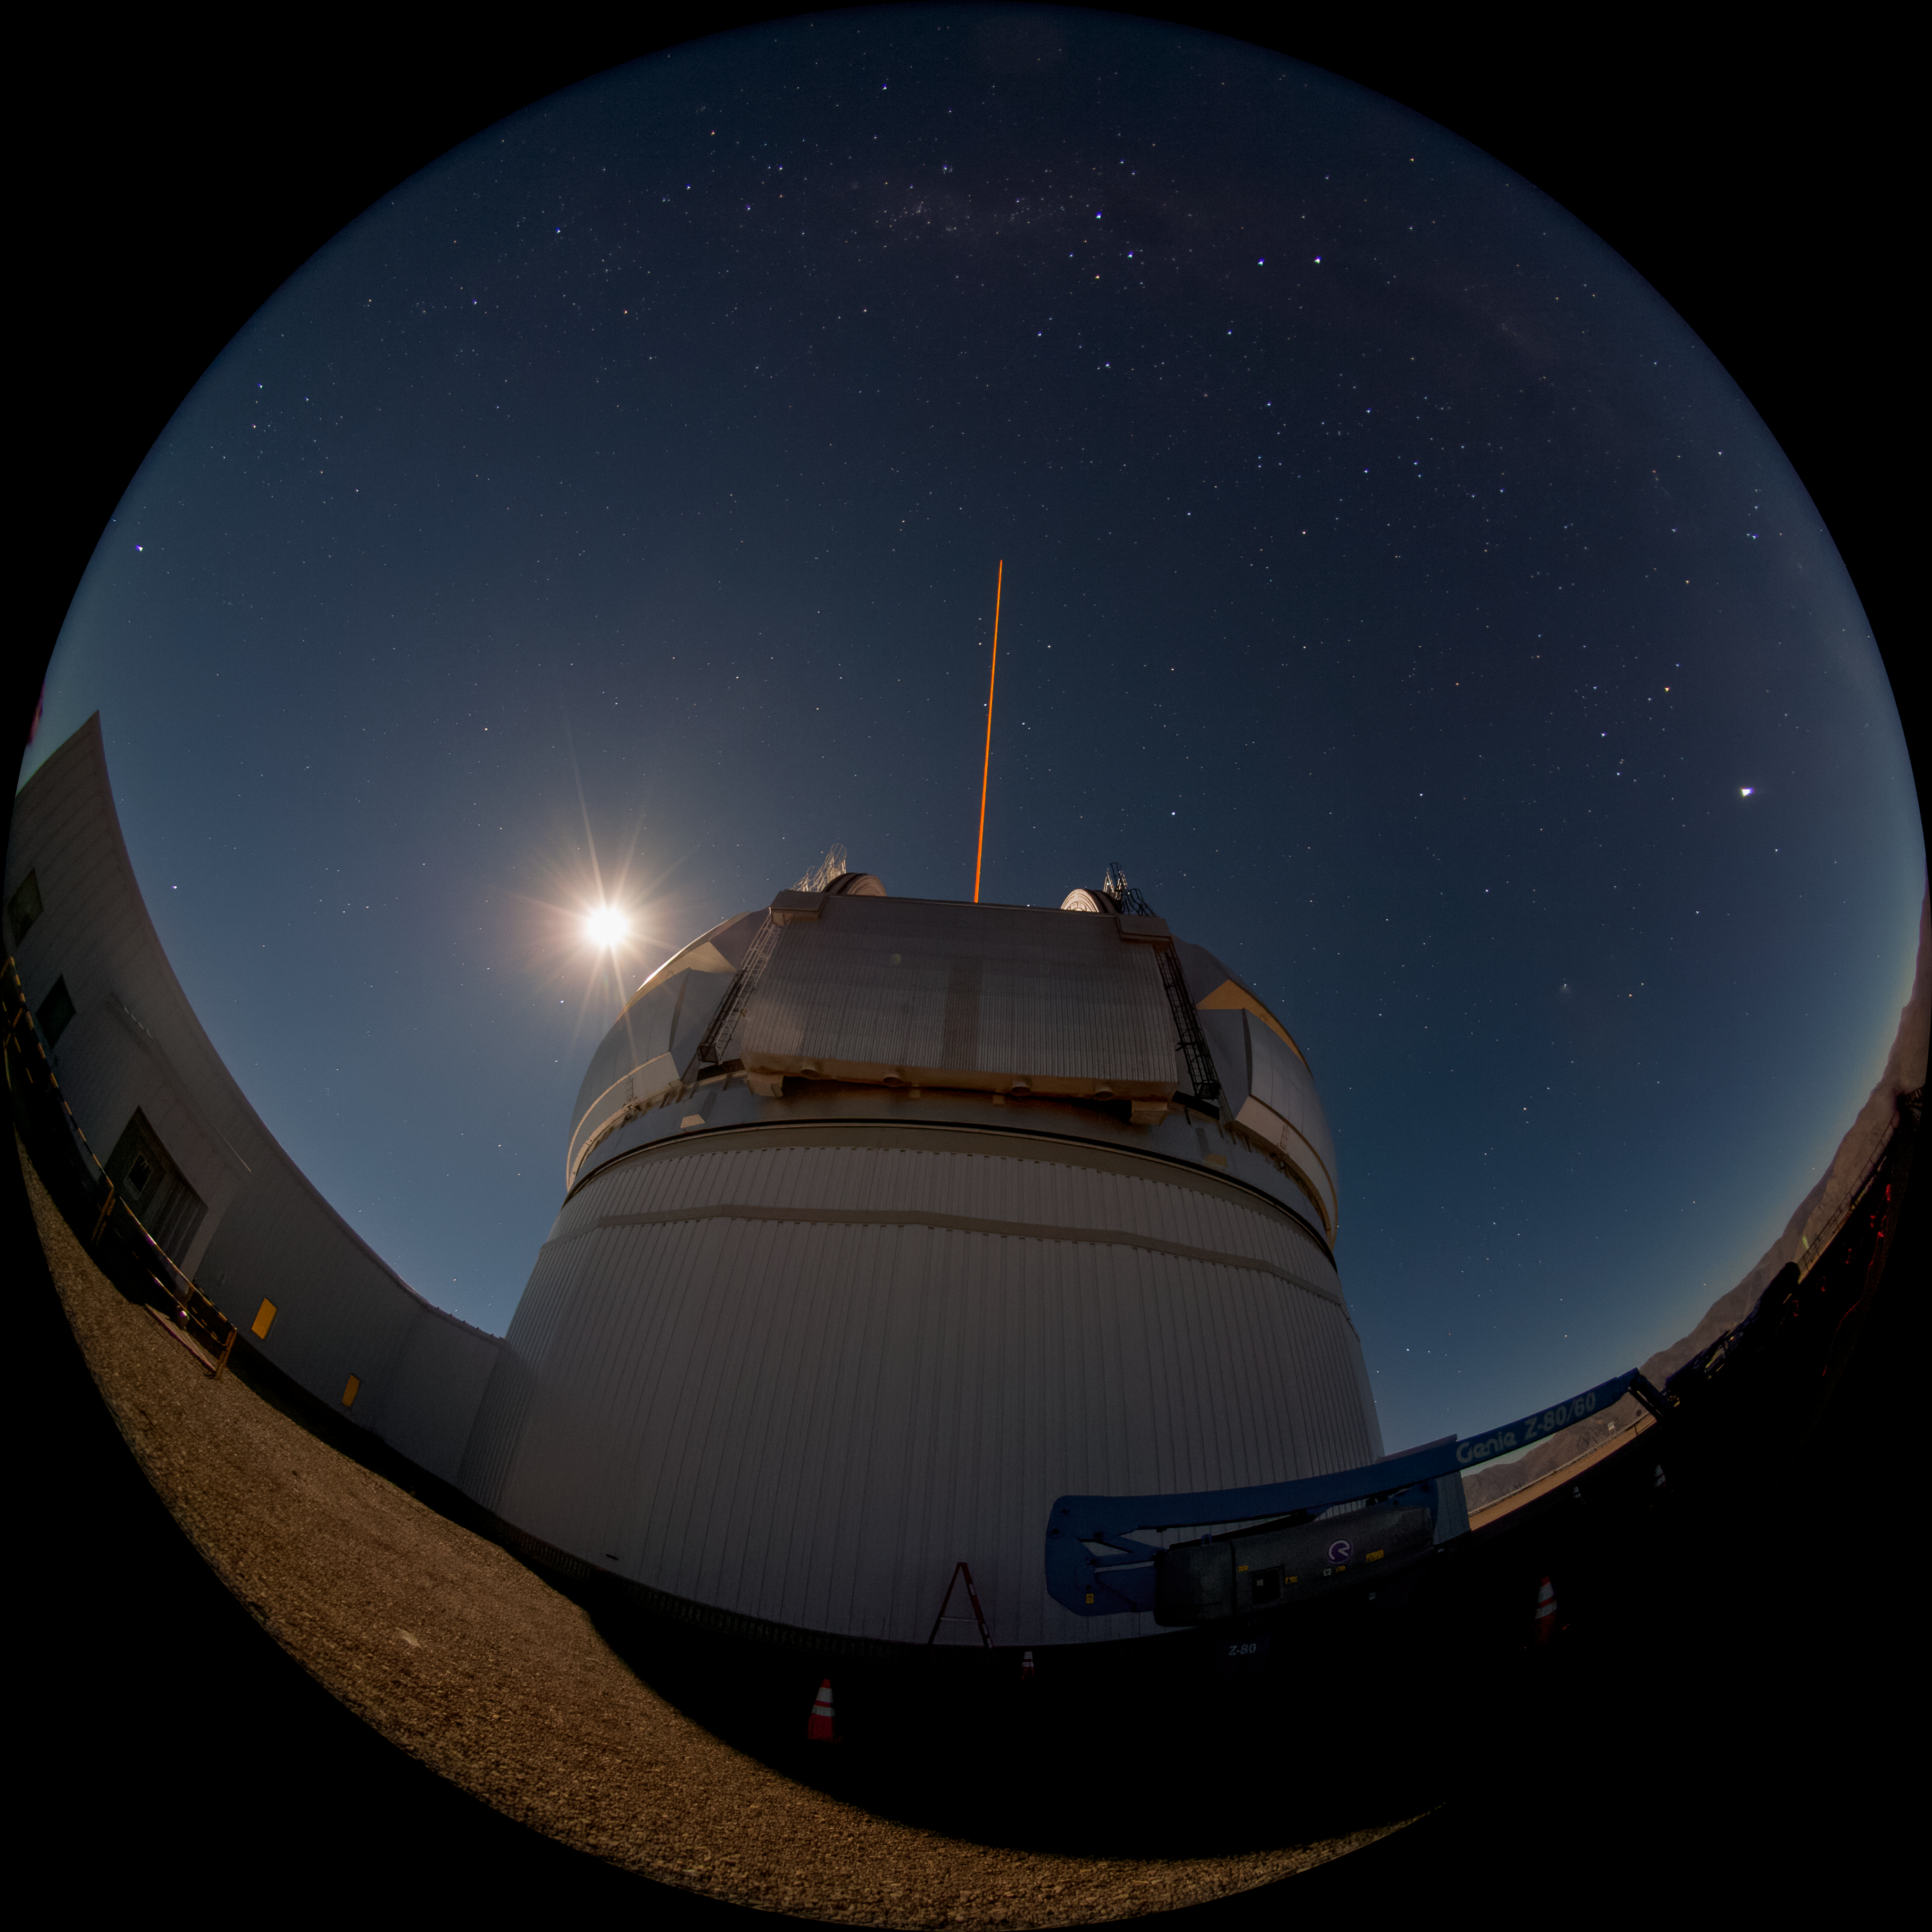

Gemini South LGS

An exterior shot of the Gemini South Multi Conjugate Adaptive Optics system in operation as the new laser is propagated at the zenith position.

Credit: International Gemini Observatory